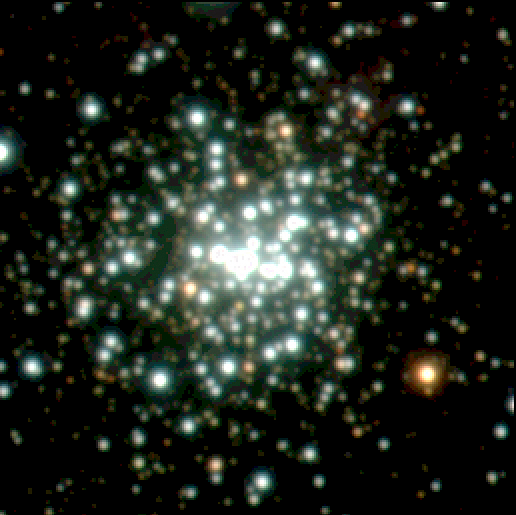

Central star cluster in NGC3603

The central cluster is the densest concentration of massive stars known in the Milky Way. The field shown is about 2.5 x 2.5 light-years 2. It hosts more than 50 hot O-type stars. The brightest star in the field is the red supergiant IRS4 ; it is located about 80 arcsec NE of the center. About 18 arcsec N of the center are the ring nebula and the bipolar outflows around the blue supergiant Sher25. The photo also shows three proplyd-like objects ; they are similar to those seen in Orion Nebula, but 20-30 times more extended. About 1 arcmin SSE of the central cluster are seen the brightest members of the deeply embedded proto cluster IRS9 .

Credit: ESO